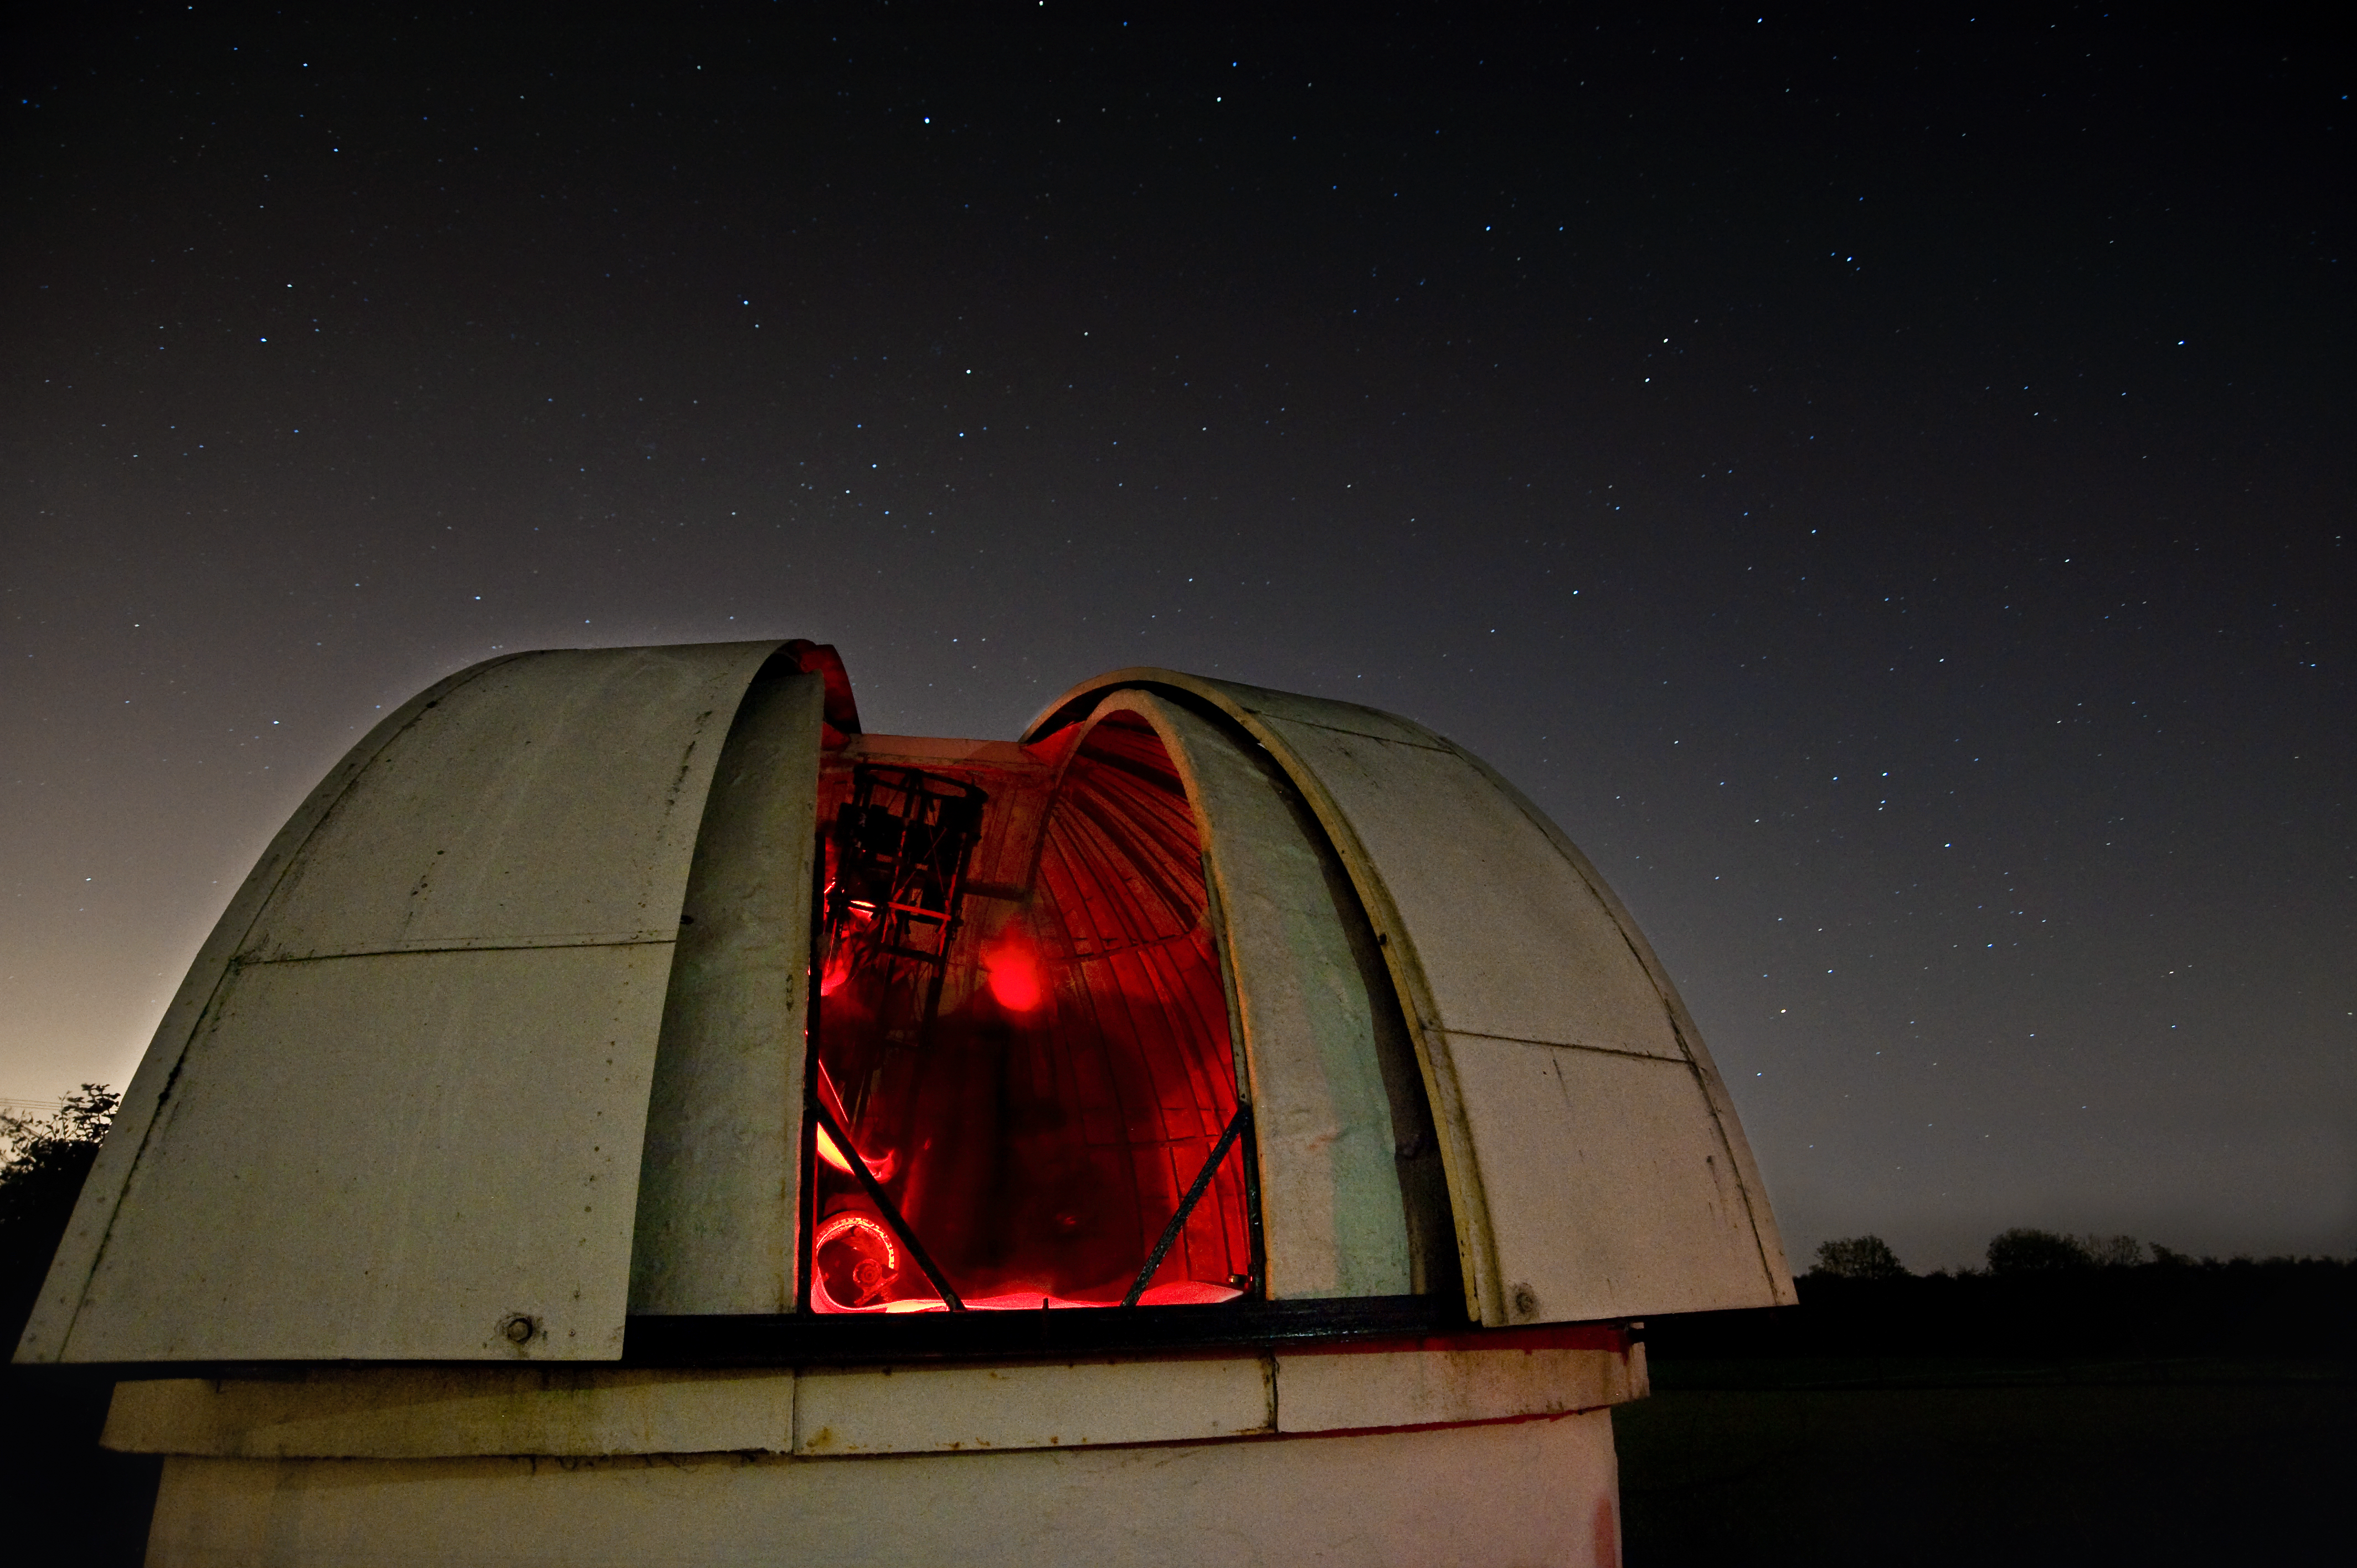

An evening with the Universe

An evening with the Universe.

Credit: IAU/IYA2009/L. Pullen